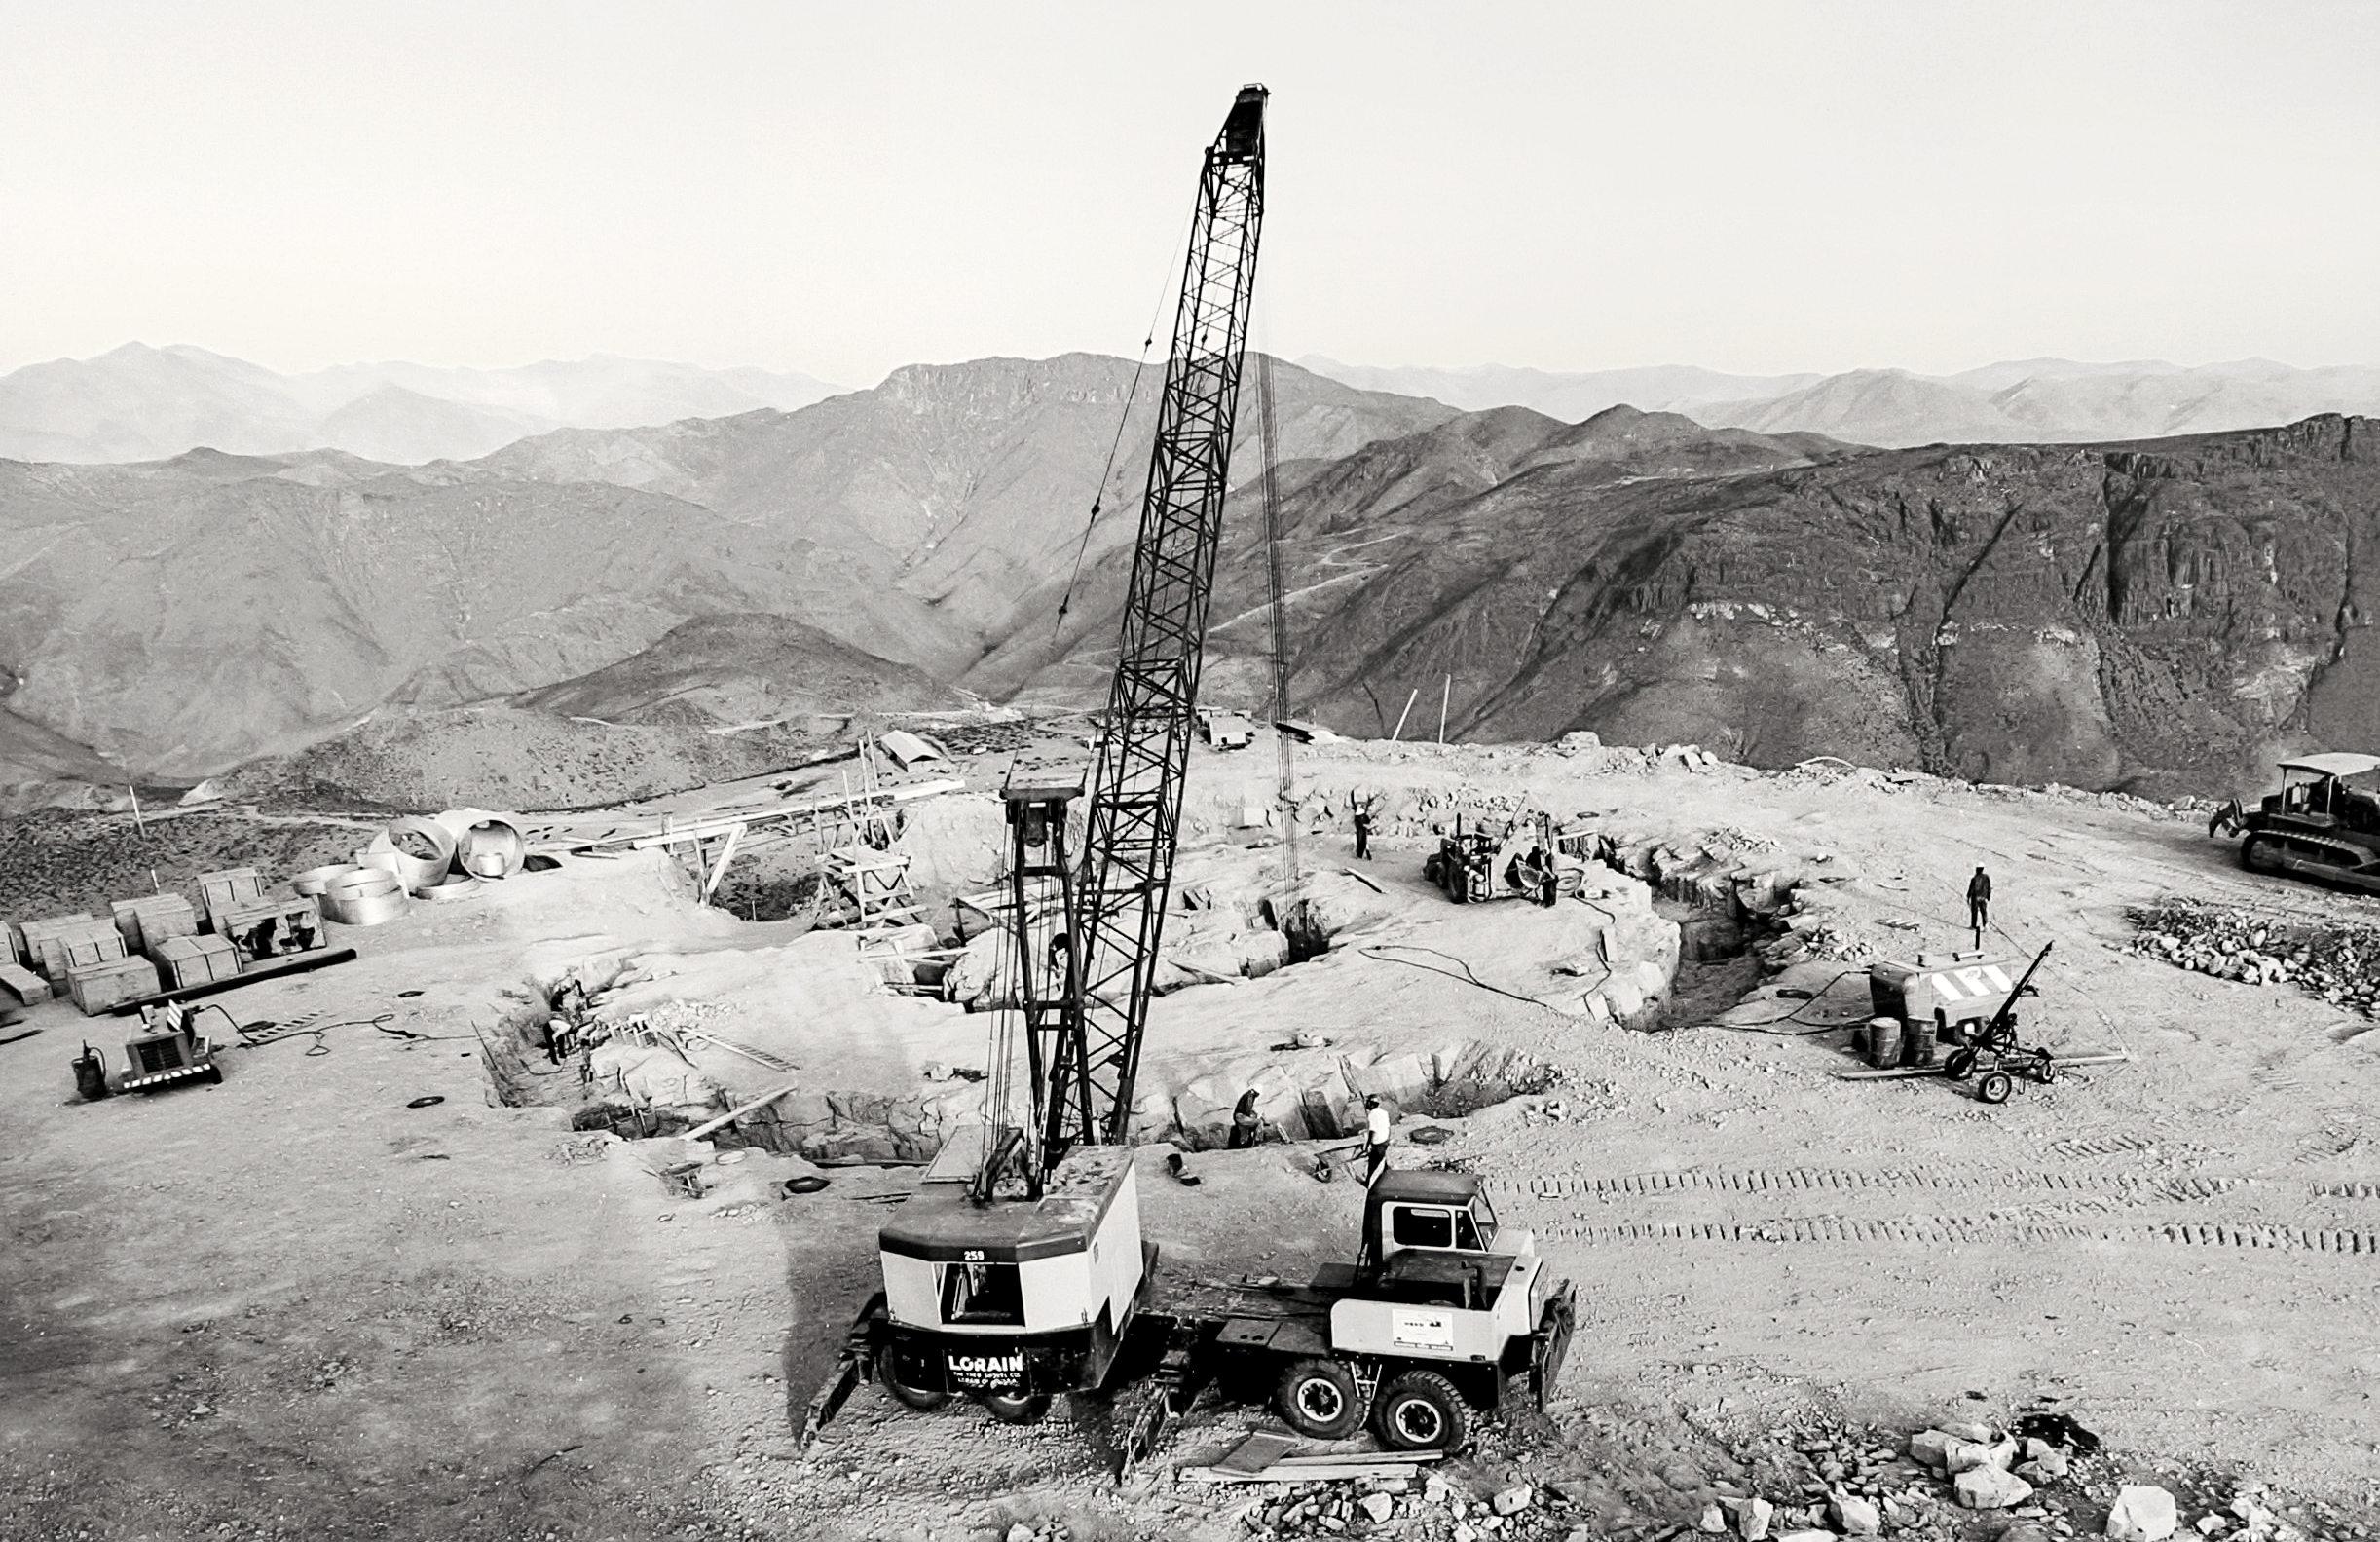

CTIO 4-meter Blanco telescope

Early phase of excavations at the site of the CTIO Blanco 4-meter telescope (date unfortunately not known).

Credit: NOIRLab/NSF/AURA